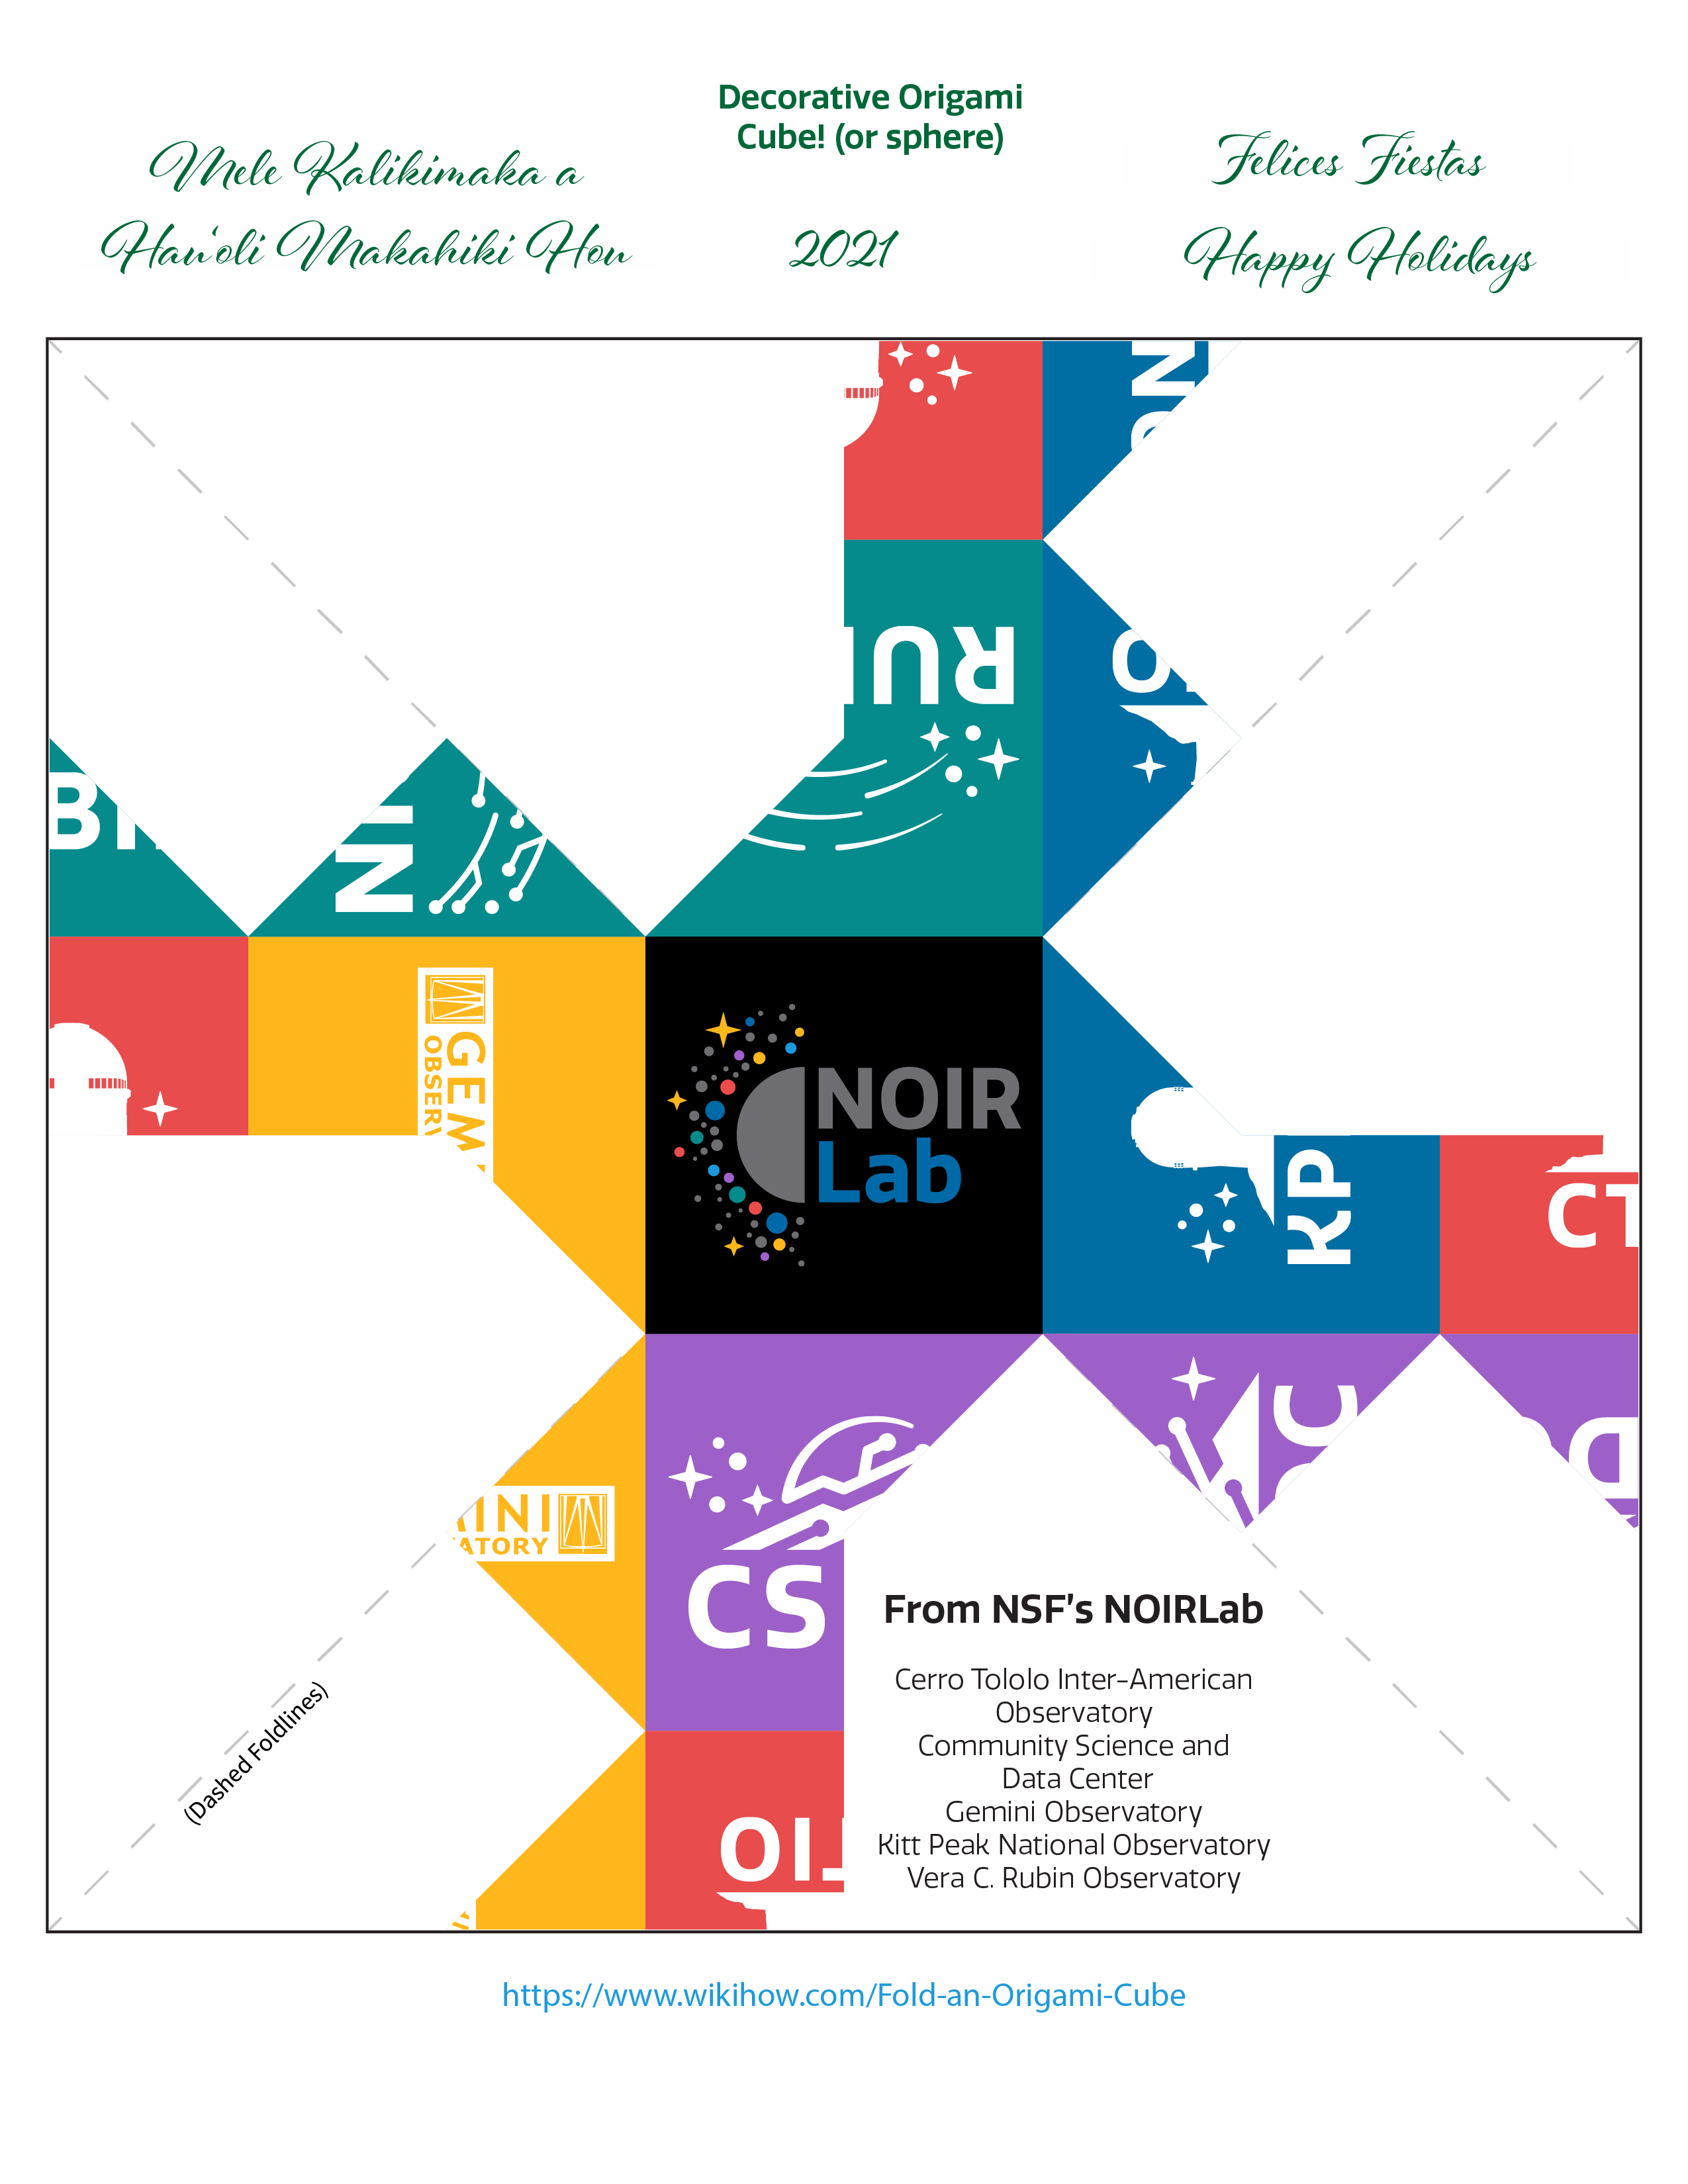

Happy Holidays 2021

We at NOIRLab would like to wish you the best this holiday season and a peaceful and successful 2022!

This year we would like to do something a little different to celebrate the holiday season — and our new Program logos. This Image of the Week is not just an image, but a festive activity to hone your origami skills! Simply print the file on an 8.5-inch x 11-inch or A4 sheet of paper, and follow the instructions from WikiHow or in this document to assemble your cube. No glue or adhesive tape necessary!

If you would like to do a different cube for variety, here is a seasonal Gemini Observatory origami cube from 2010.

Credit: NOIRLab/NSF/AURA